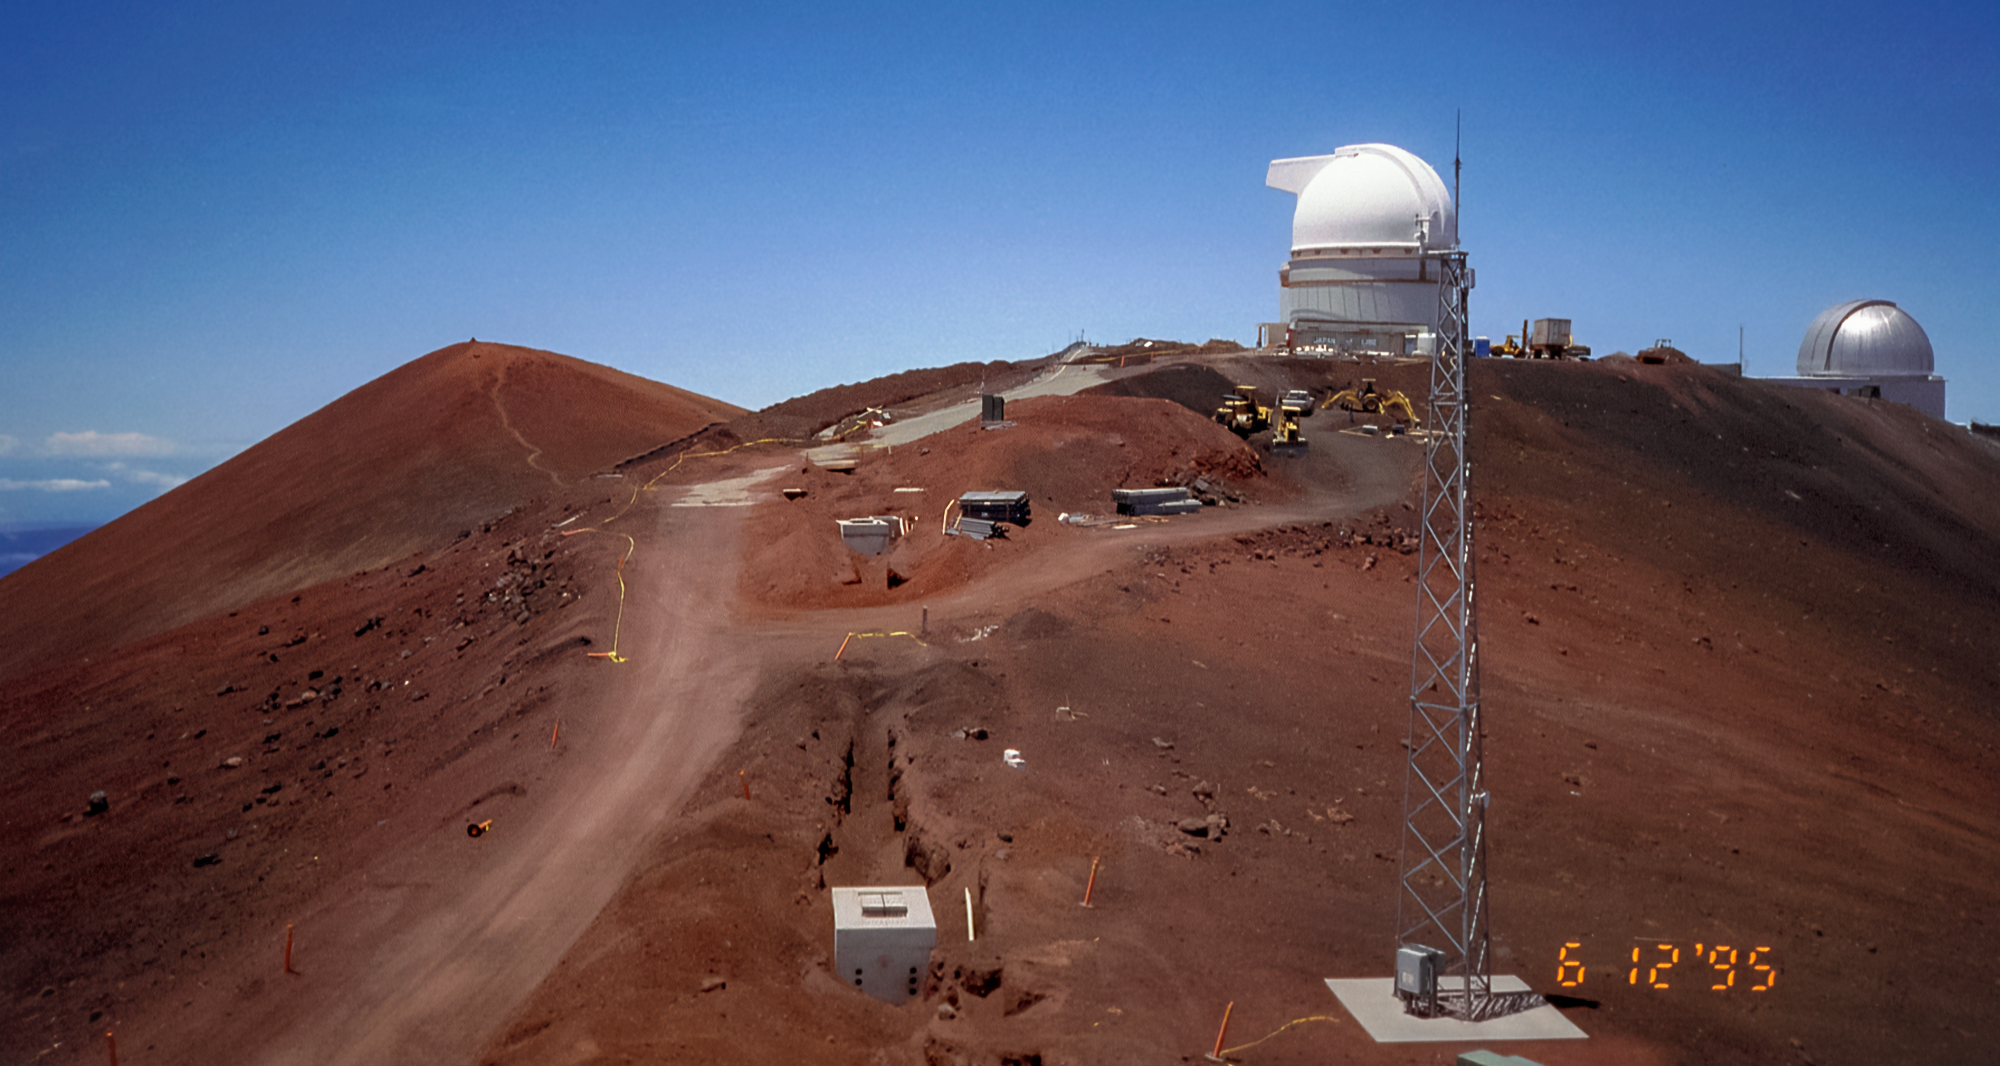

Preparing the Ground for Gemini North

Near the summit of Maunakea in Hawai‘i, a construction crew is busy preparing the site where the Gemini North telescope will eventually rise. This image was taken on 12 June 1995.

Credit: NOIRLab/NSF/AURA